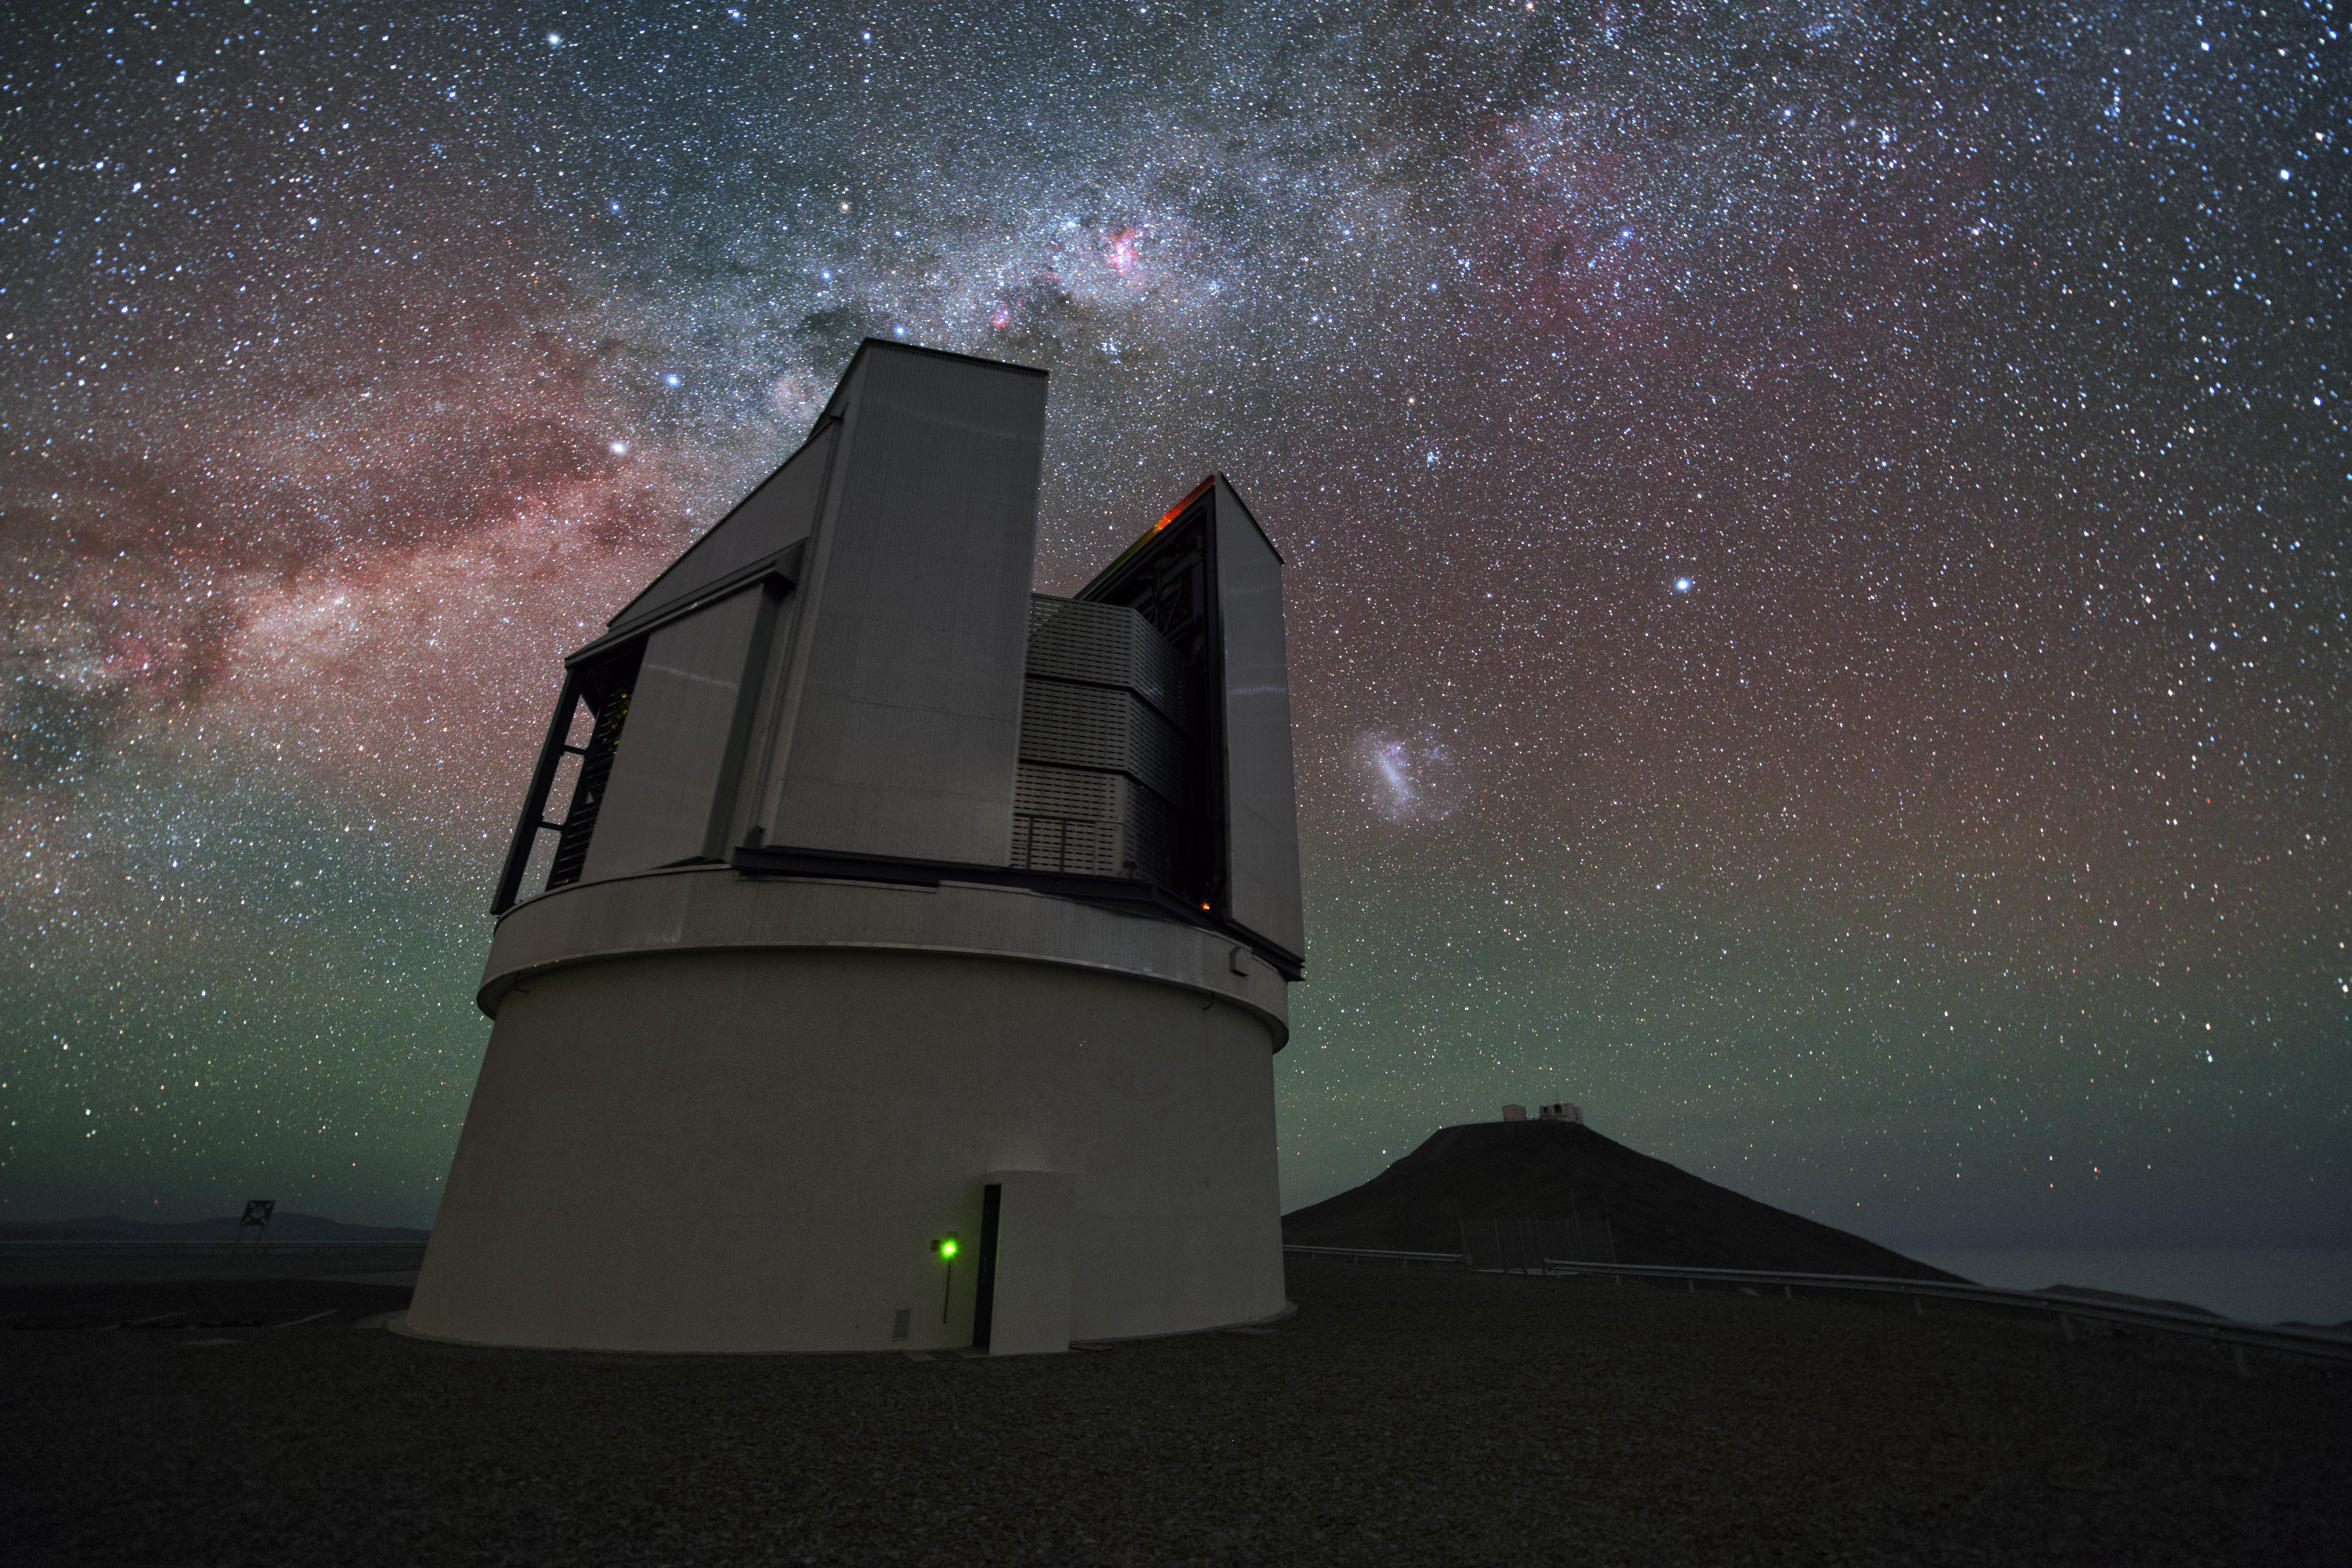

VISTA observing the sky

Even though the VLT is the most famous telescope at the Paranal Observatory, it is by far not the only one. A bit aside from the large Unit Telescopes — which are still visible in the background — VISTA (Visible and Infrared Survey Telescope for Astronomy) is housed. In contrast to its bigger brothers VISTA’s observing time is totally devoted to mapping the sky systematically.

Credit: Y. Beletsky (LCO)/ESO